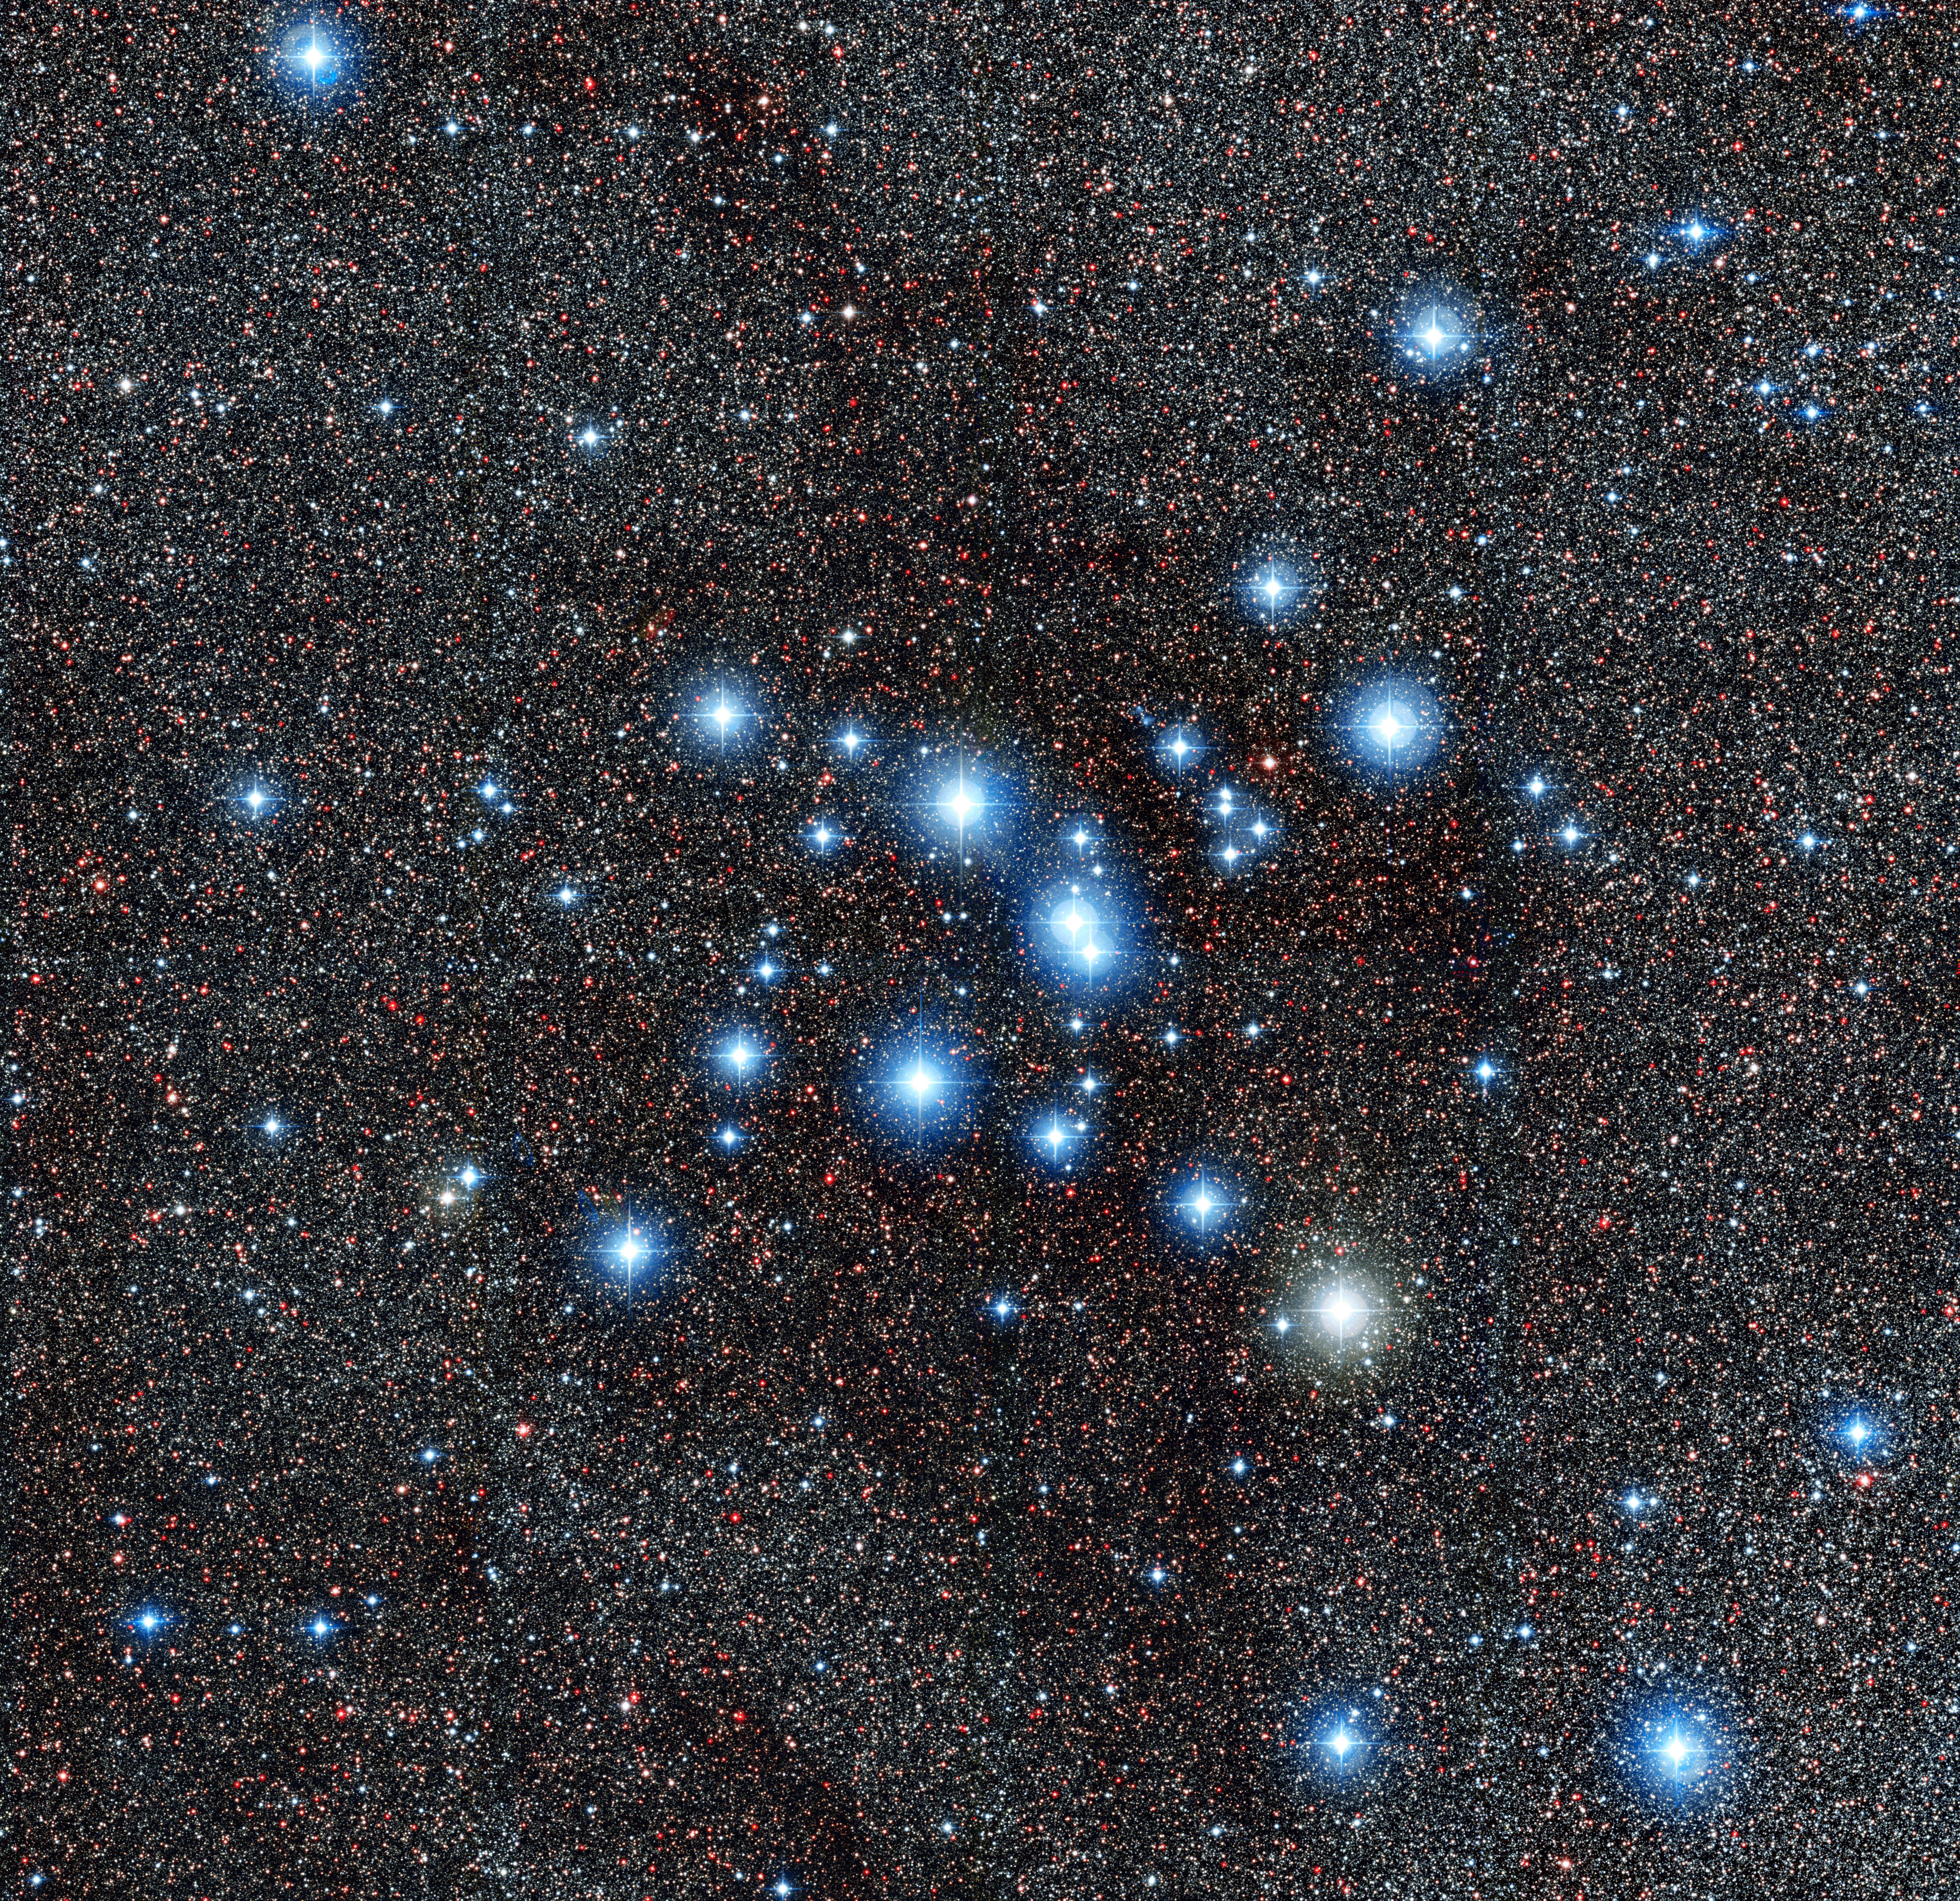

The star cluster Messier 7

This new image from the Wide Field Imager on the MPG/ESO 2.2-metre telescope at ESO’s La Silla Observatory in Chile, shows the bright star cluster Messier 7, also known as NGC 6475. Easily spotted by the naked eye in the direction of the tail of the constellation of Scorpius (The Scorpion), this cluster is one of the most prominent open clusters of stars in the sky and an important research target.

Credit: ESO